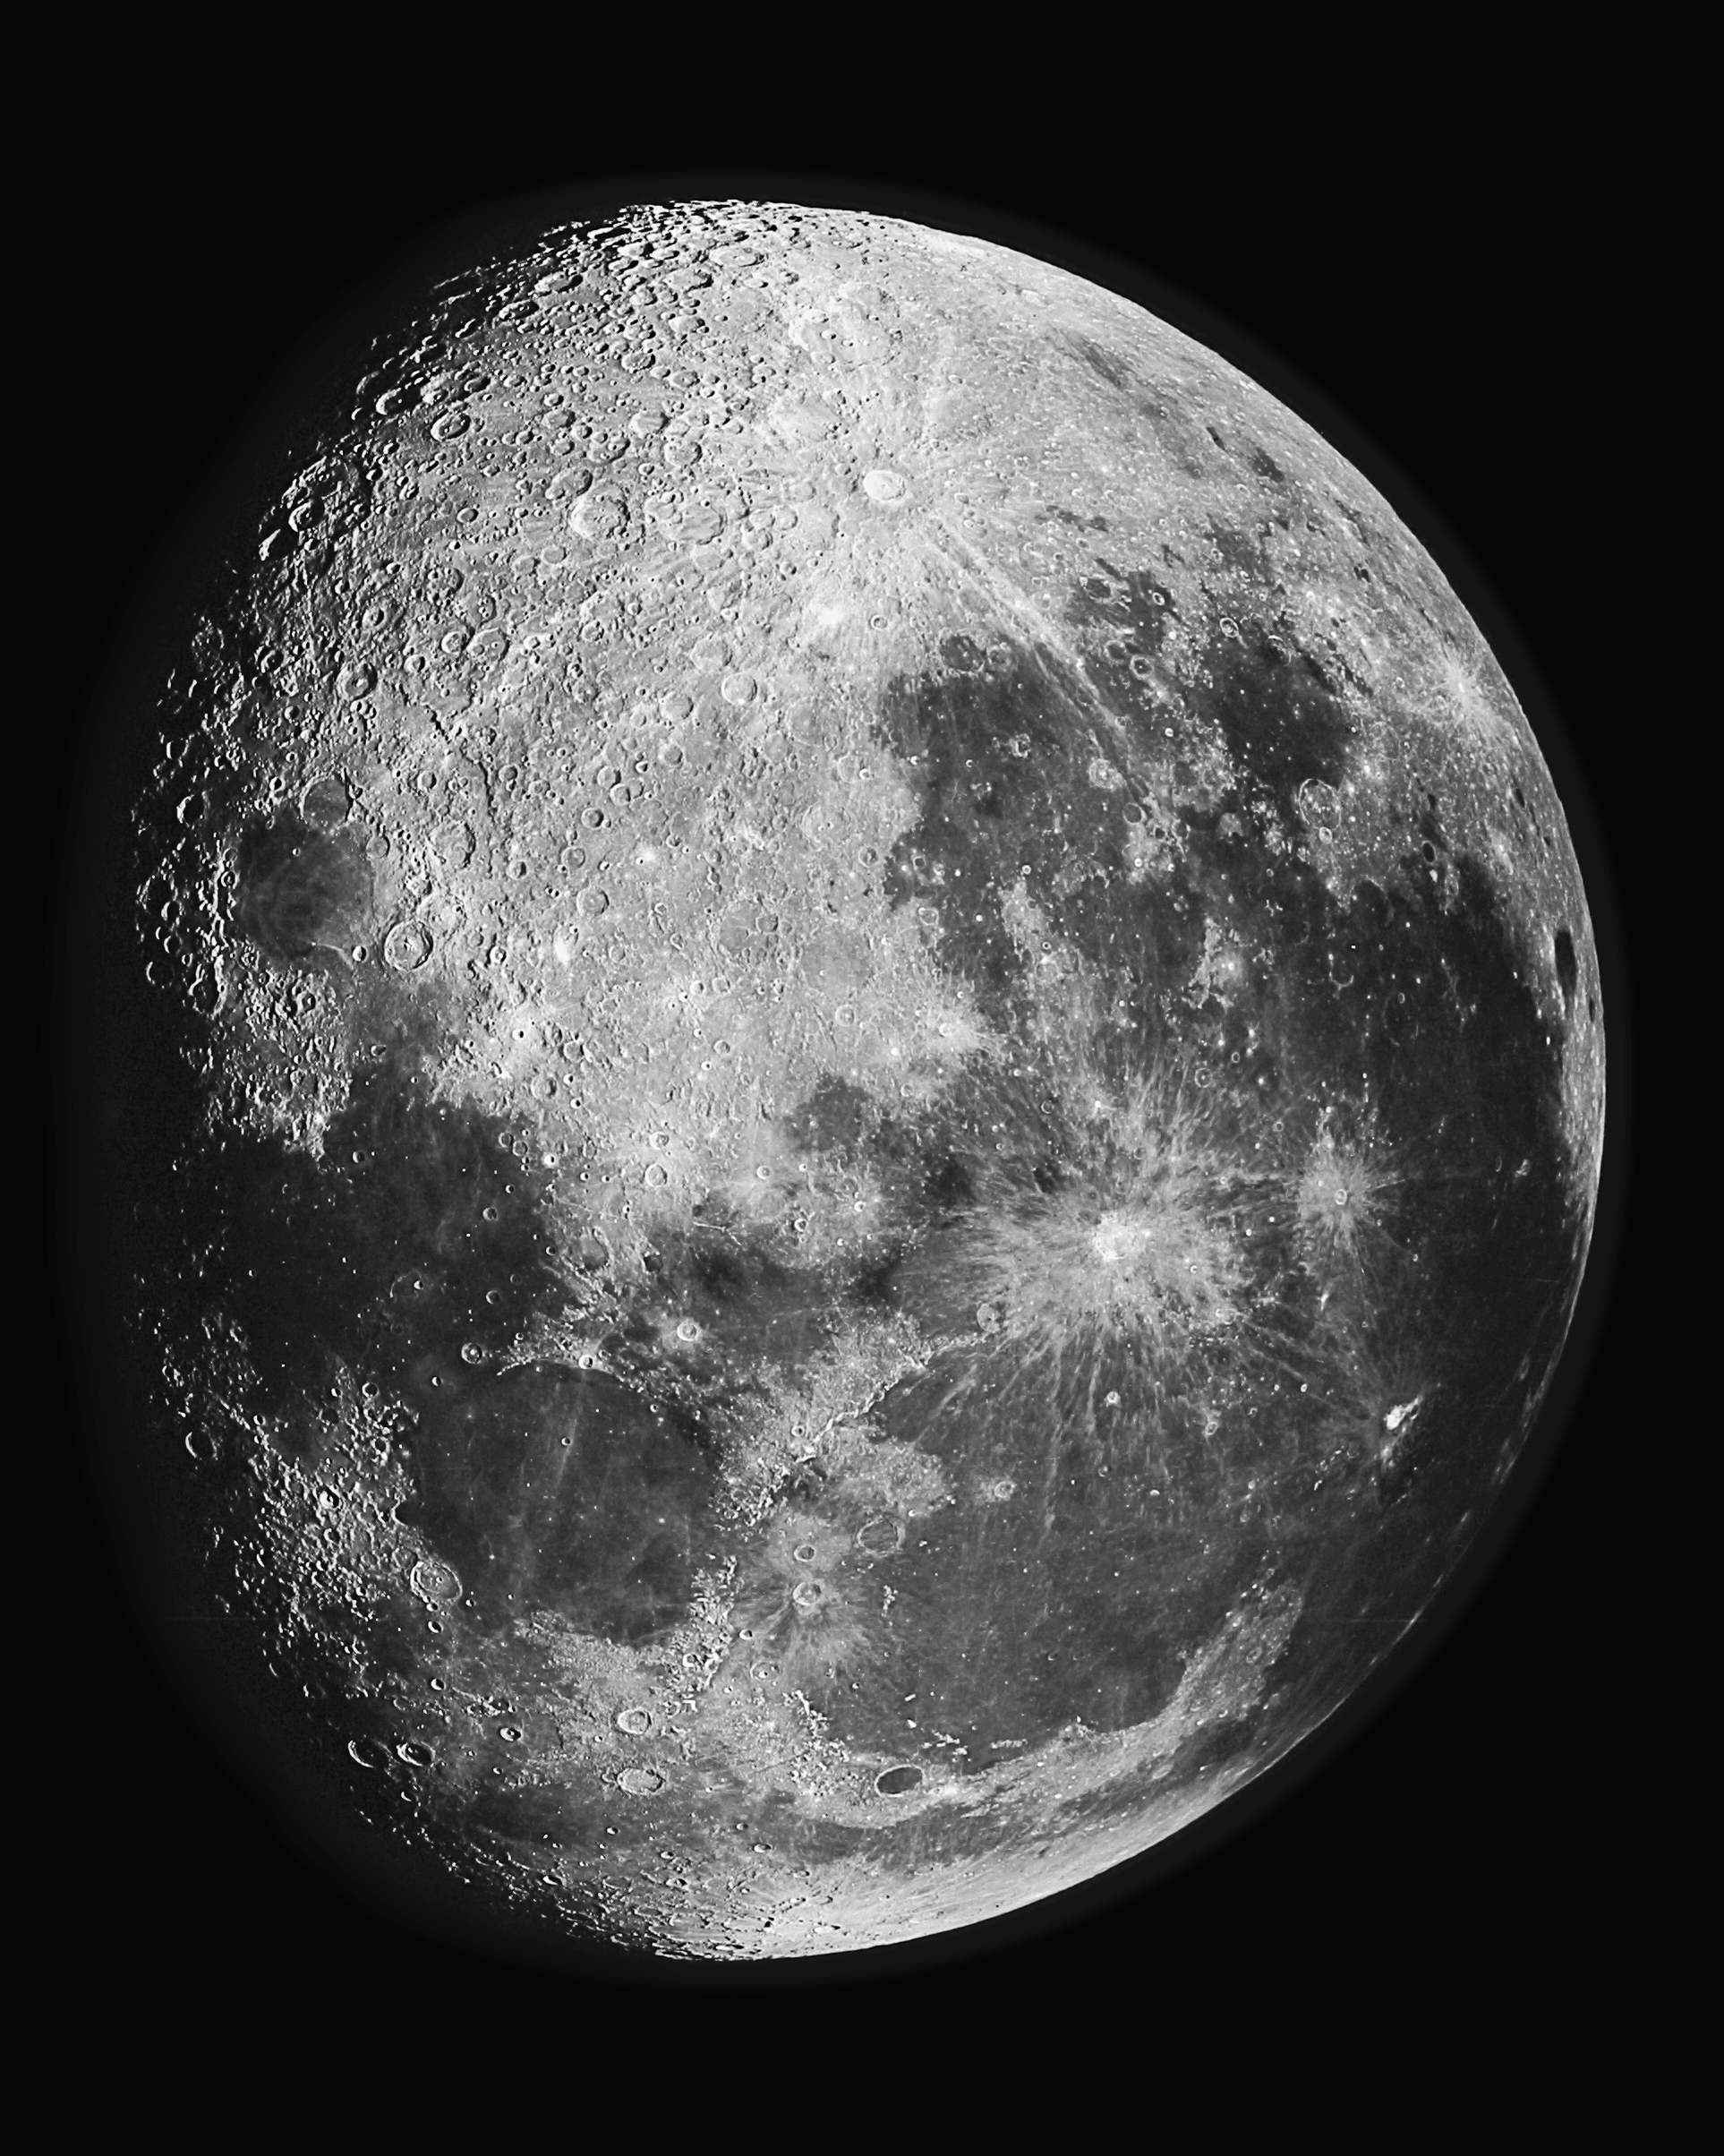

The Moon

An image of our own familiar Moon, taken with the Kitt Peak National Observatory's 2.1-meter telescope when it was still known as the 84-inch.

Credit: C.R.Lynds, KPNO/NOIRLab/NSF